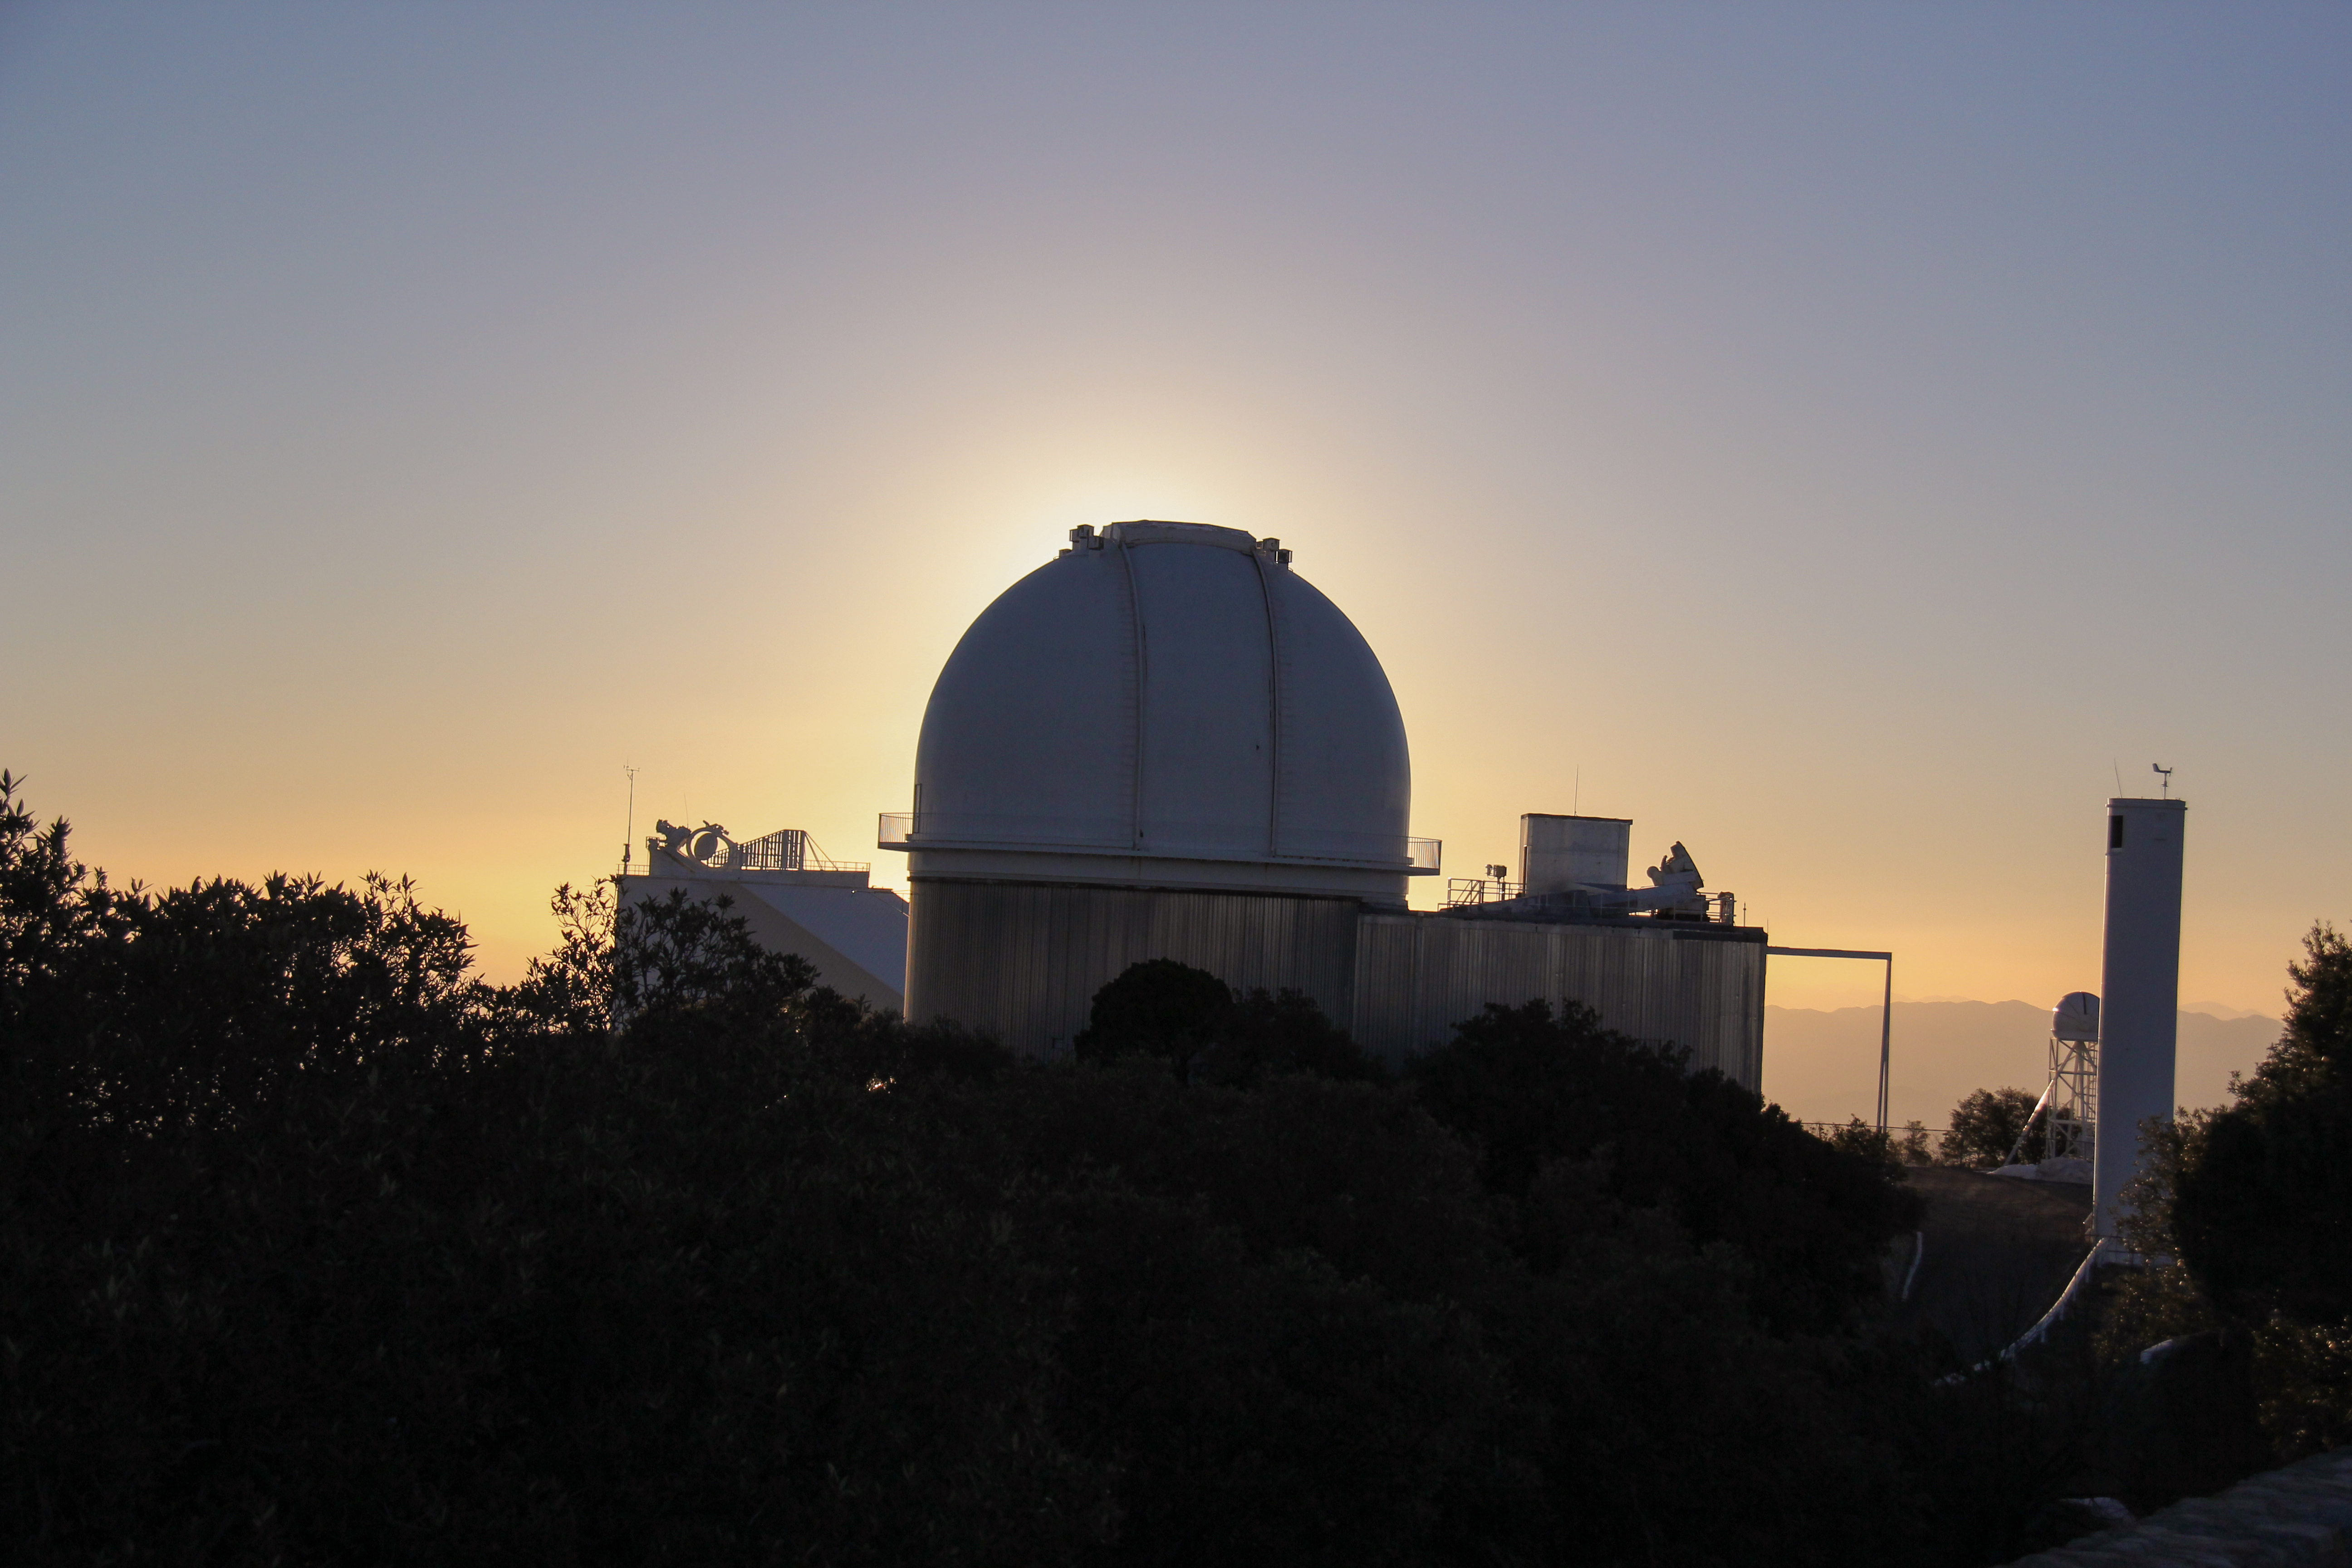

KPNO 2.1-meter Telescope

Sunrise at the KPNO 2.1-meter Telescope at Kitt Peak National Observatory, AZ.

Credit: KPNO/NOIRLab/NSF/AURA/P. Marenfeld